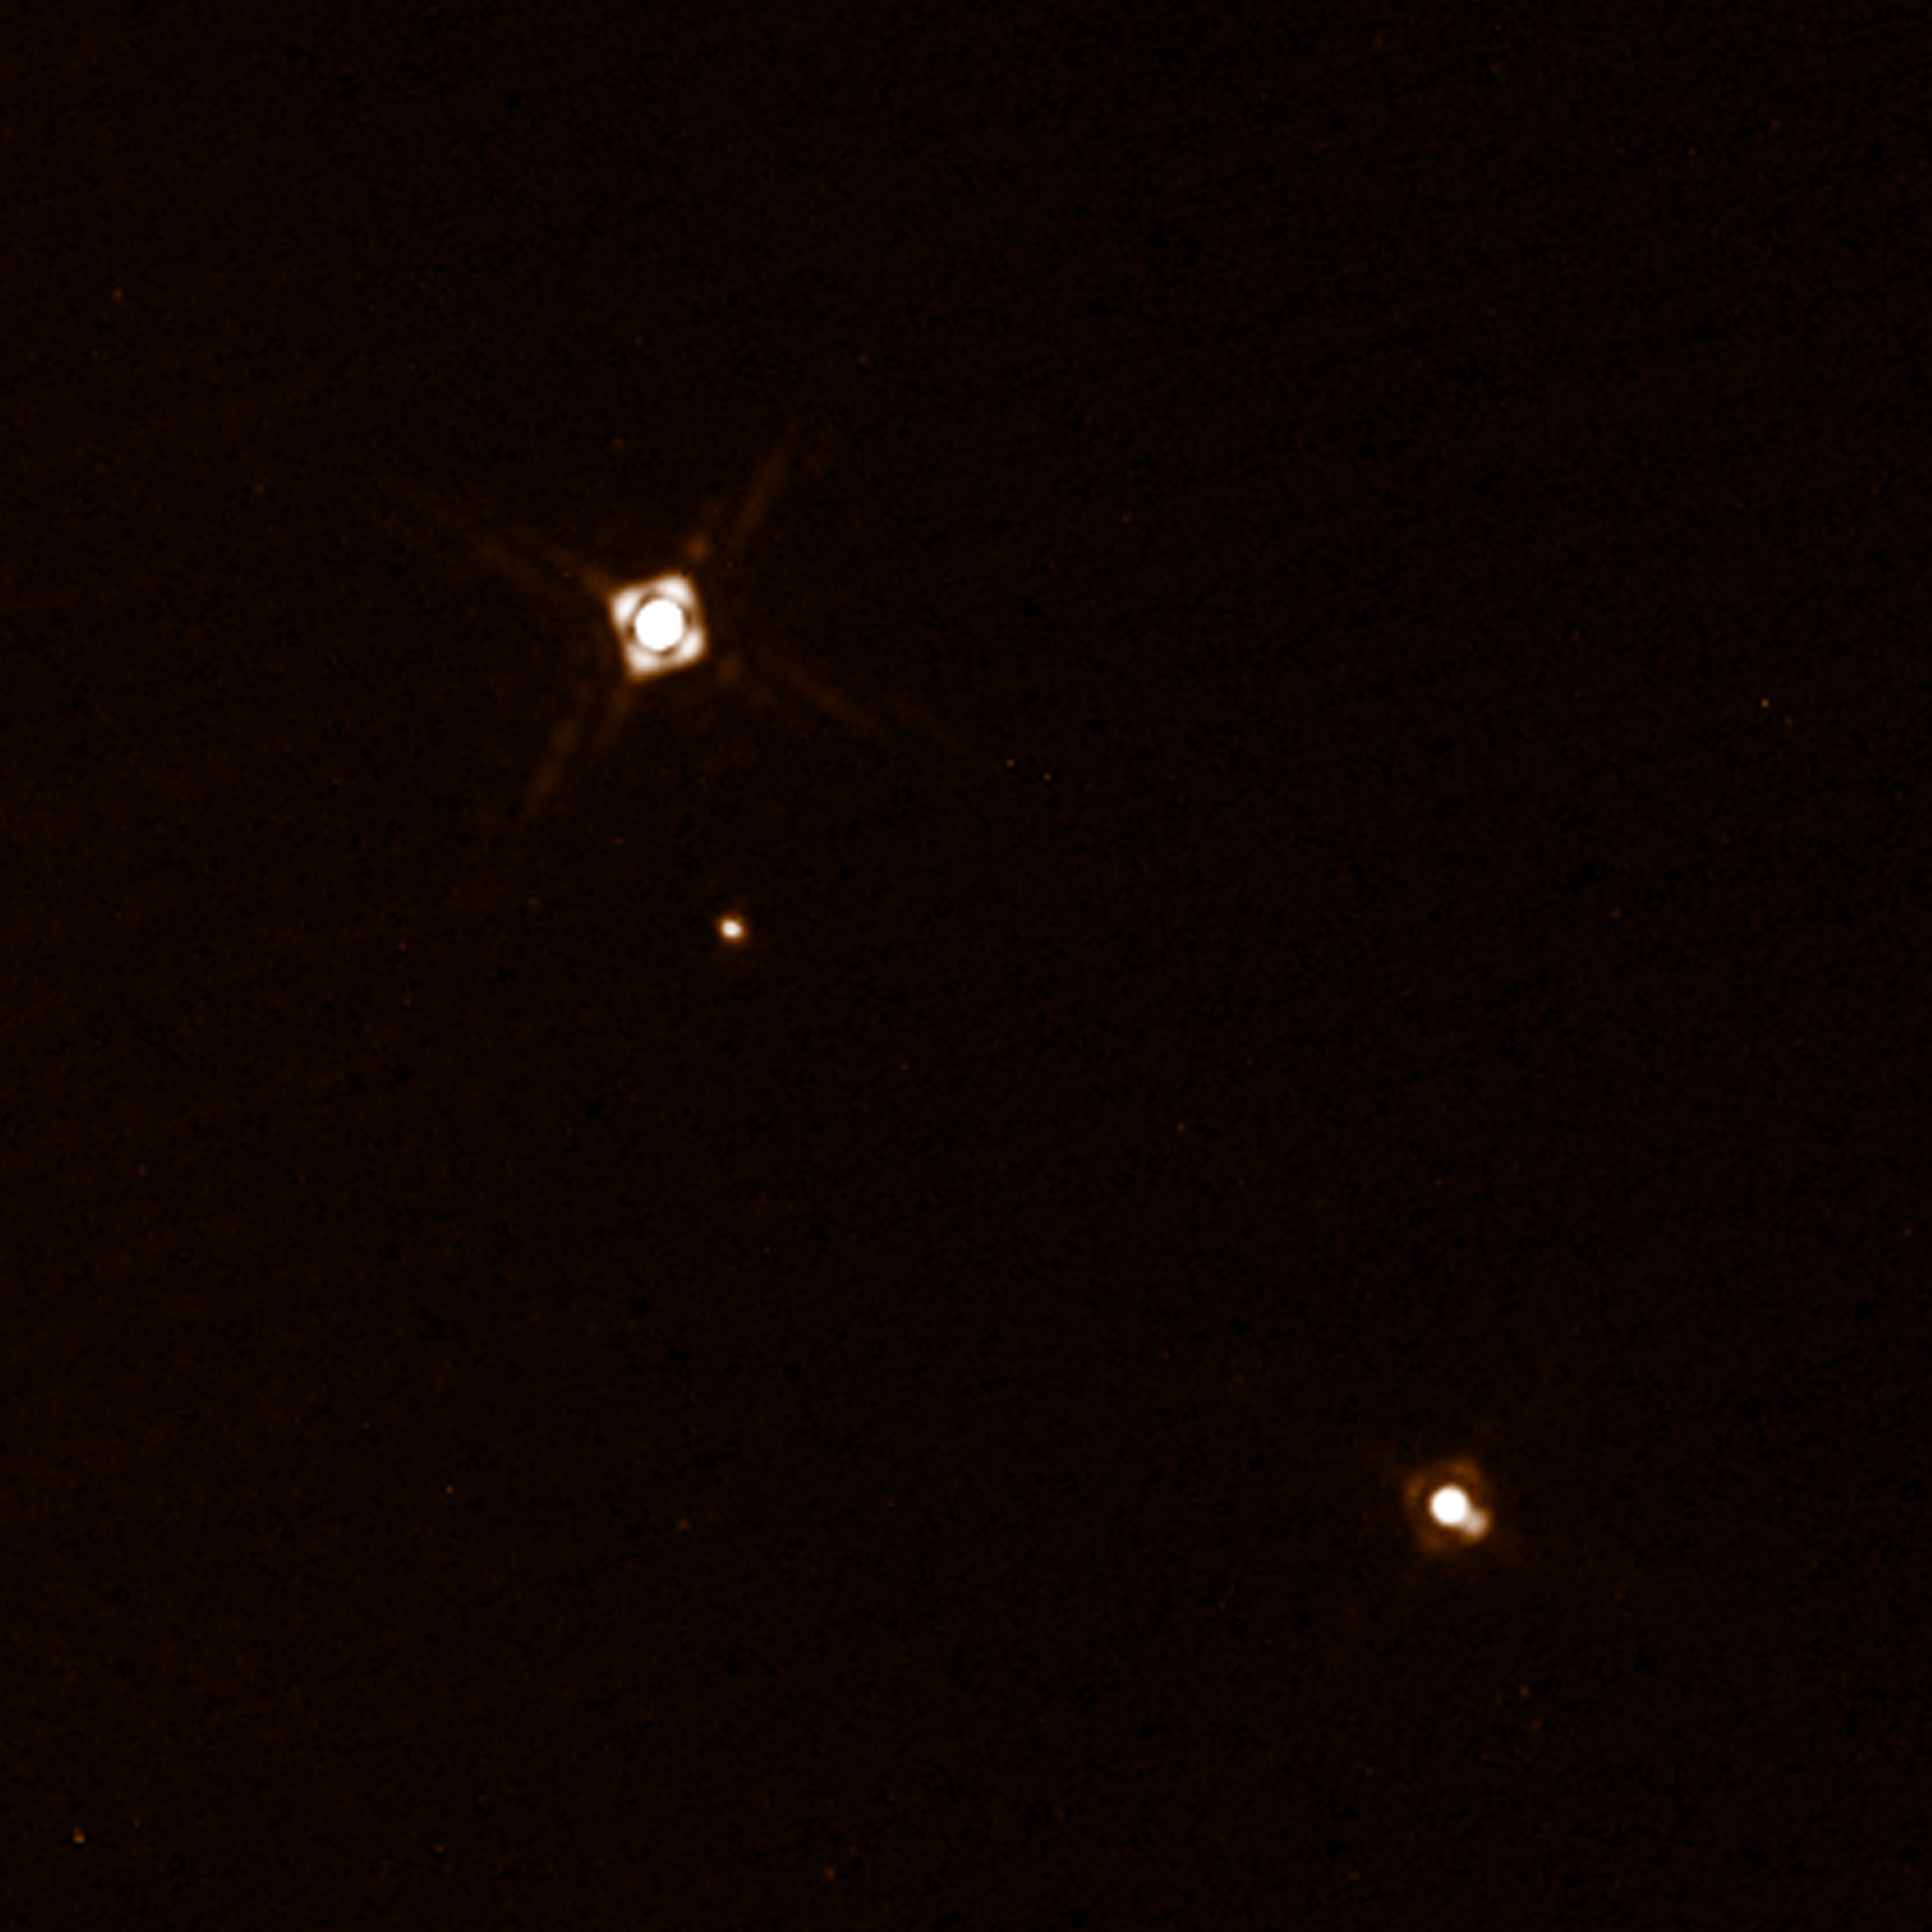

SPHERE observations of the planet HD 131399Ab

This composite image shows the newly discovered exoplanet HD 131399Ab in the triple-star system HD 131399. The image of the planet was obtained with the SPHERE imager on the ESO Very Large Telescope in Chile. This is the first exoplanet to be discovered by SPHERE and one of very few directly-imaged planets. With a temperature of around 580 degrees Celsius and an estimated mass of four Jupiter masses, it is also one of the coldest and least massive directly-imaged exoplanets.

This picture was created from two separate SPHERE observations: one to image the three stars and one to detect the faint planet. The planet appears vastly brighter in this image than in would in reality in comparison to the stars.

Edit (19 April 2022): Observations conducted over the past few years have revealed that the object identified as HD 131399Ab is not a planet, but rather a background star.

Credit: ESO/K. Wagner et al.